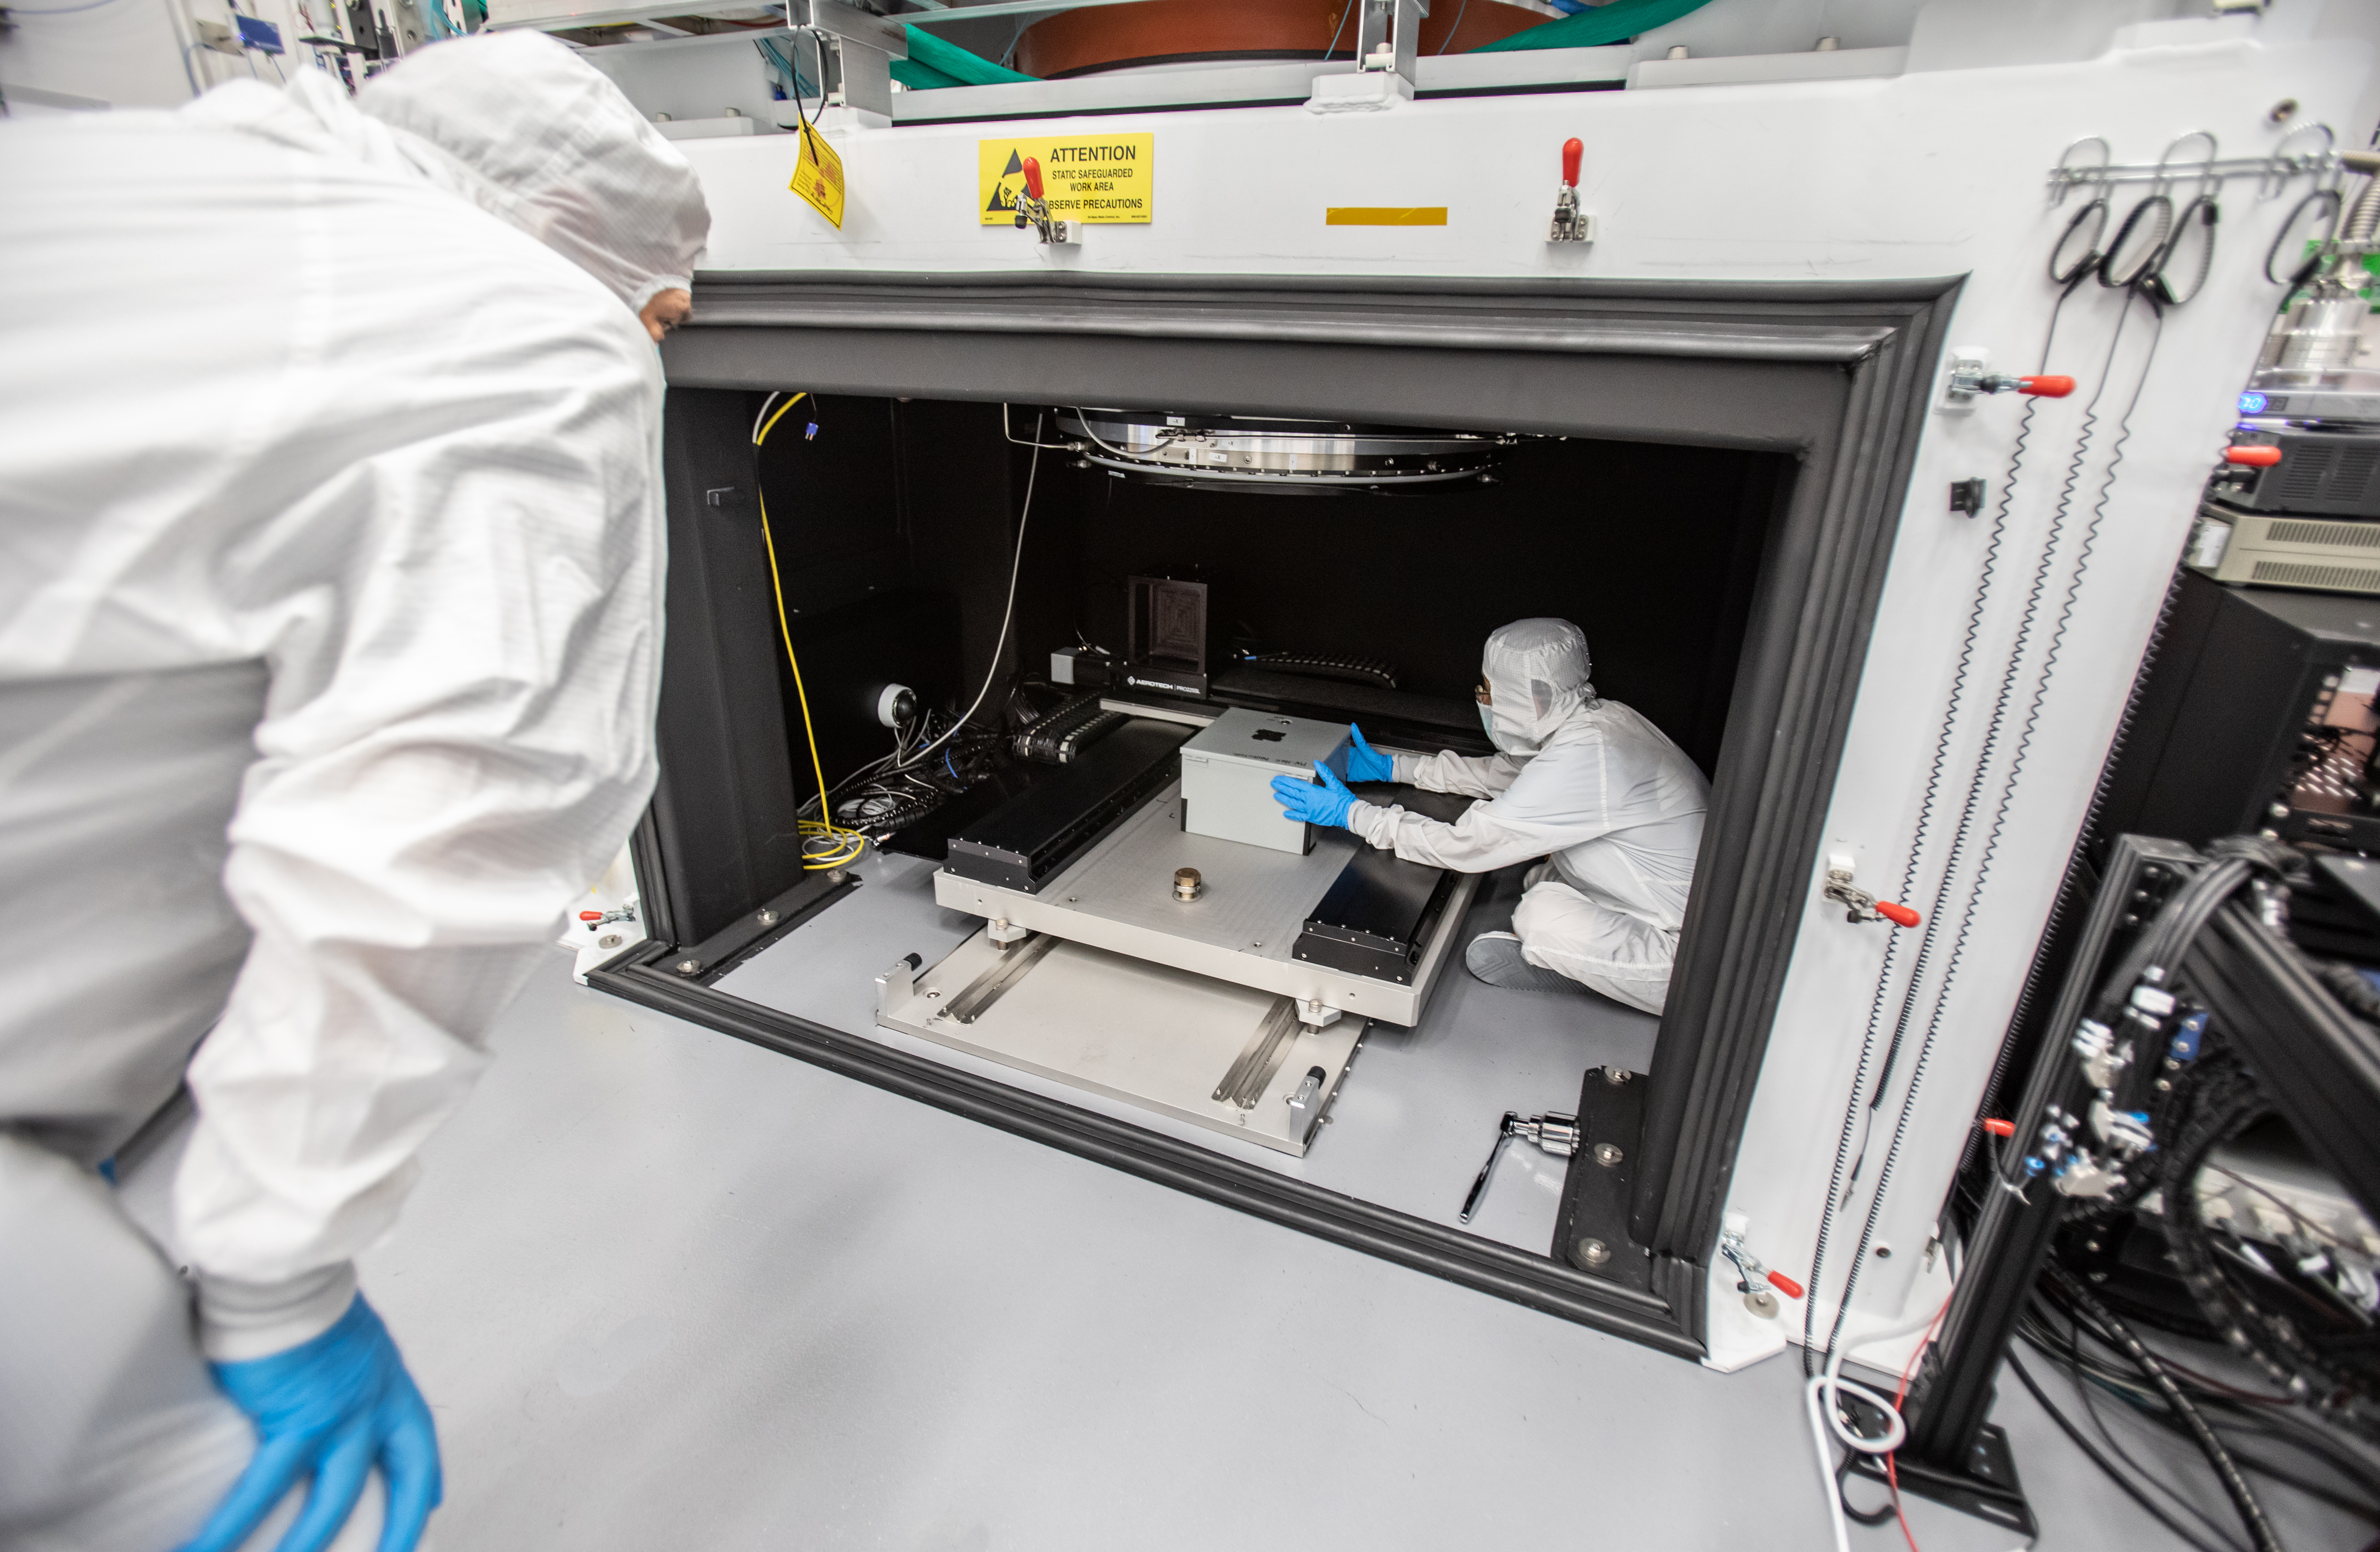

Vera C. Rubin Observatory LSST Camera Focal Plane Build 161

Using a pinhole projector, SLAC's Yousuke Utsumi, right, and Aaron Roodman prepare to project the first images onto the focal plane of the LSST Camera. Among the first objects photographed was a head of Romanesco, chosen for its very detailed texture.

Credit: Jacqueline Orrell/SLAC National Accelerator Laboratory